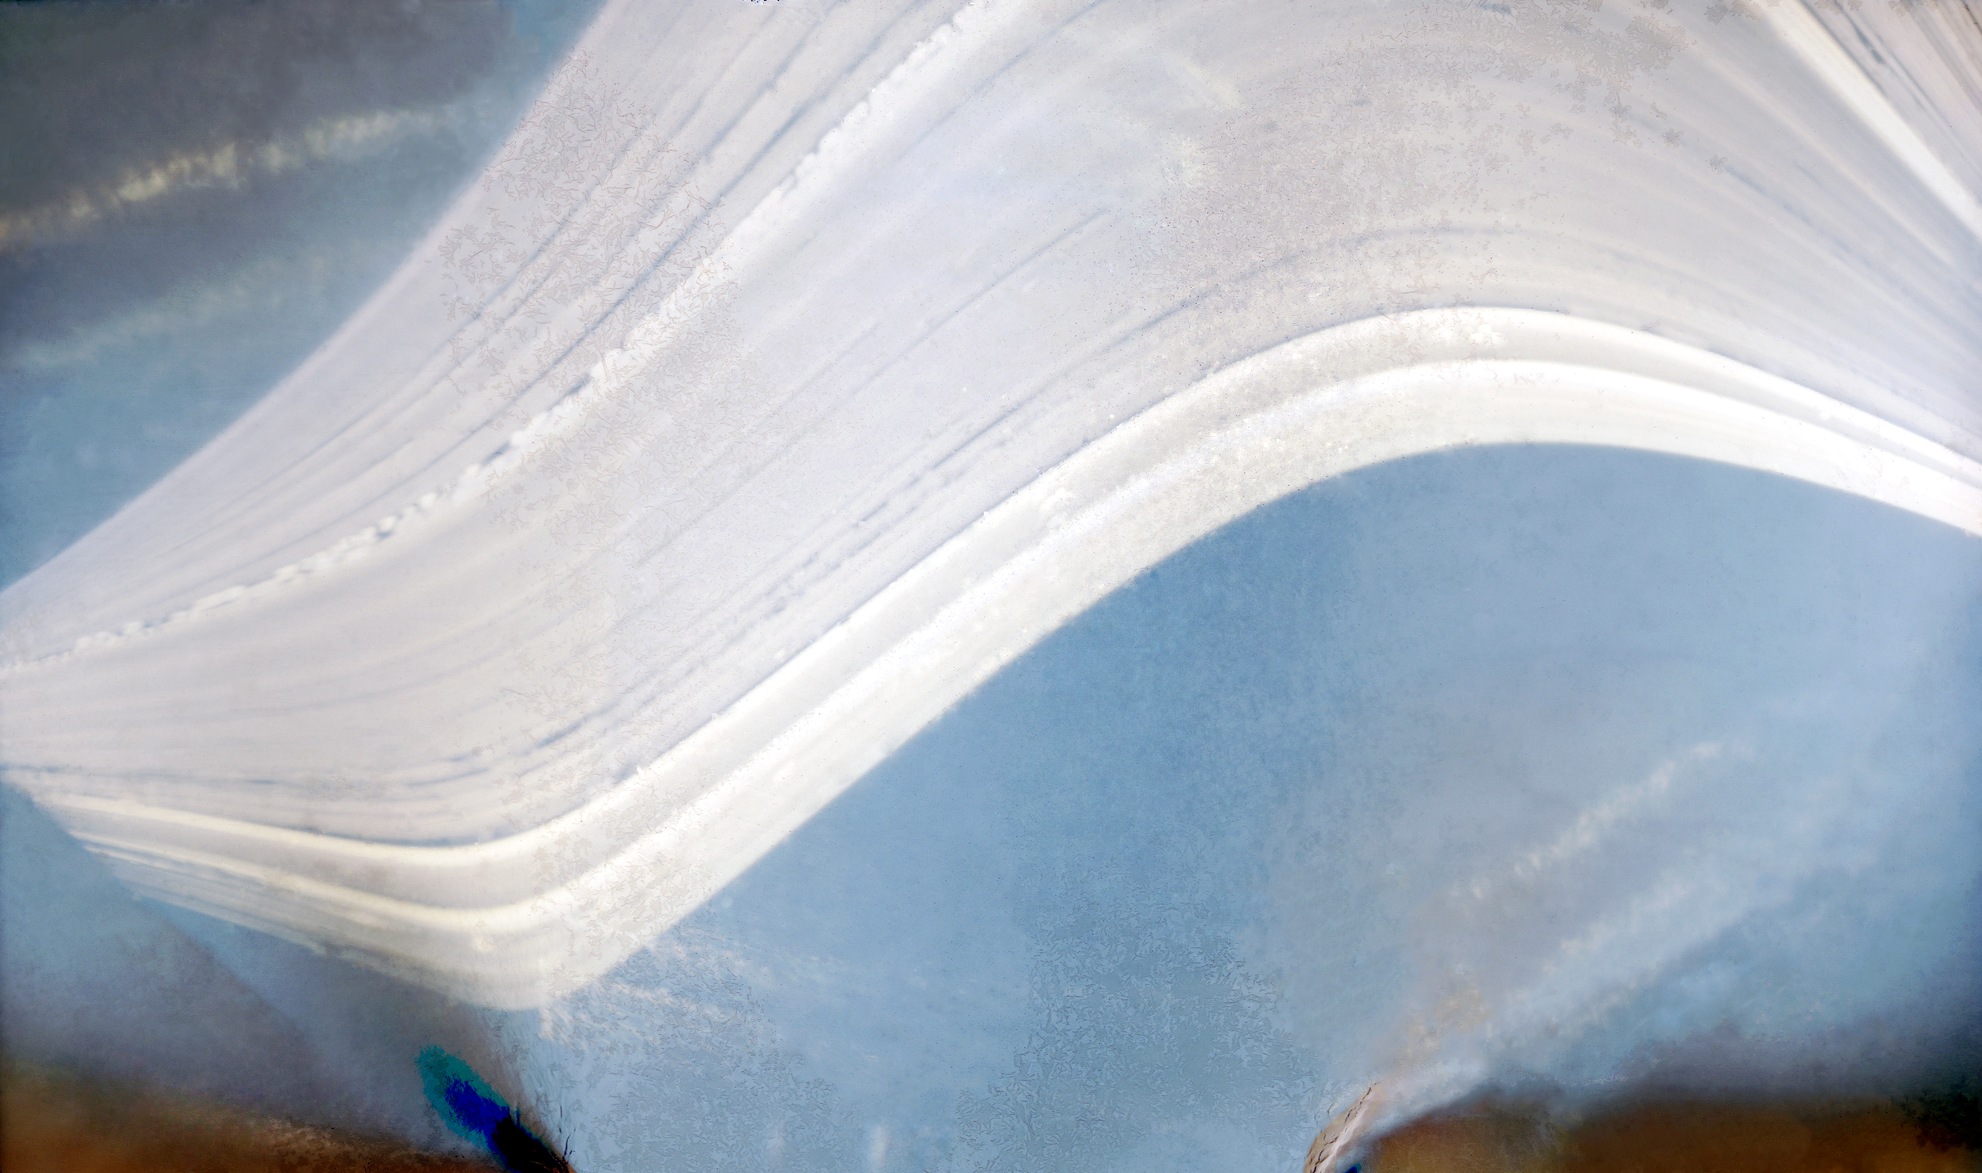

A solargraph taken from APEX at Chajnantor

This unusual and artistic image, made using a technique known as “solargraphy” in which a pinhole camera captures the movement of the Sun in the sky over many months, was taken from the Atacama Pathfinder Experiment (APEX) telescope on the plateau of Chajnantor. The plateau is also where ESO, together with international partners, is building the Atacama Large Millimeter/submillimeter Array (ALMA). The solar trails in the image were recorded over half a year and clearly show the quality of the 5000-metre altitude site, high in the Chilean Andes, for astronomical observations.

Credit: ESO/R. Fosbury/T. Trygg/D. Rabanus